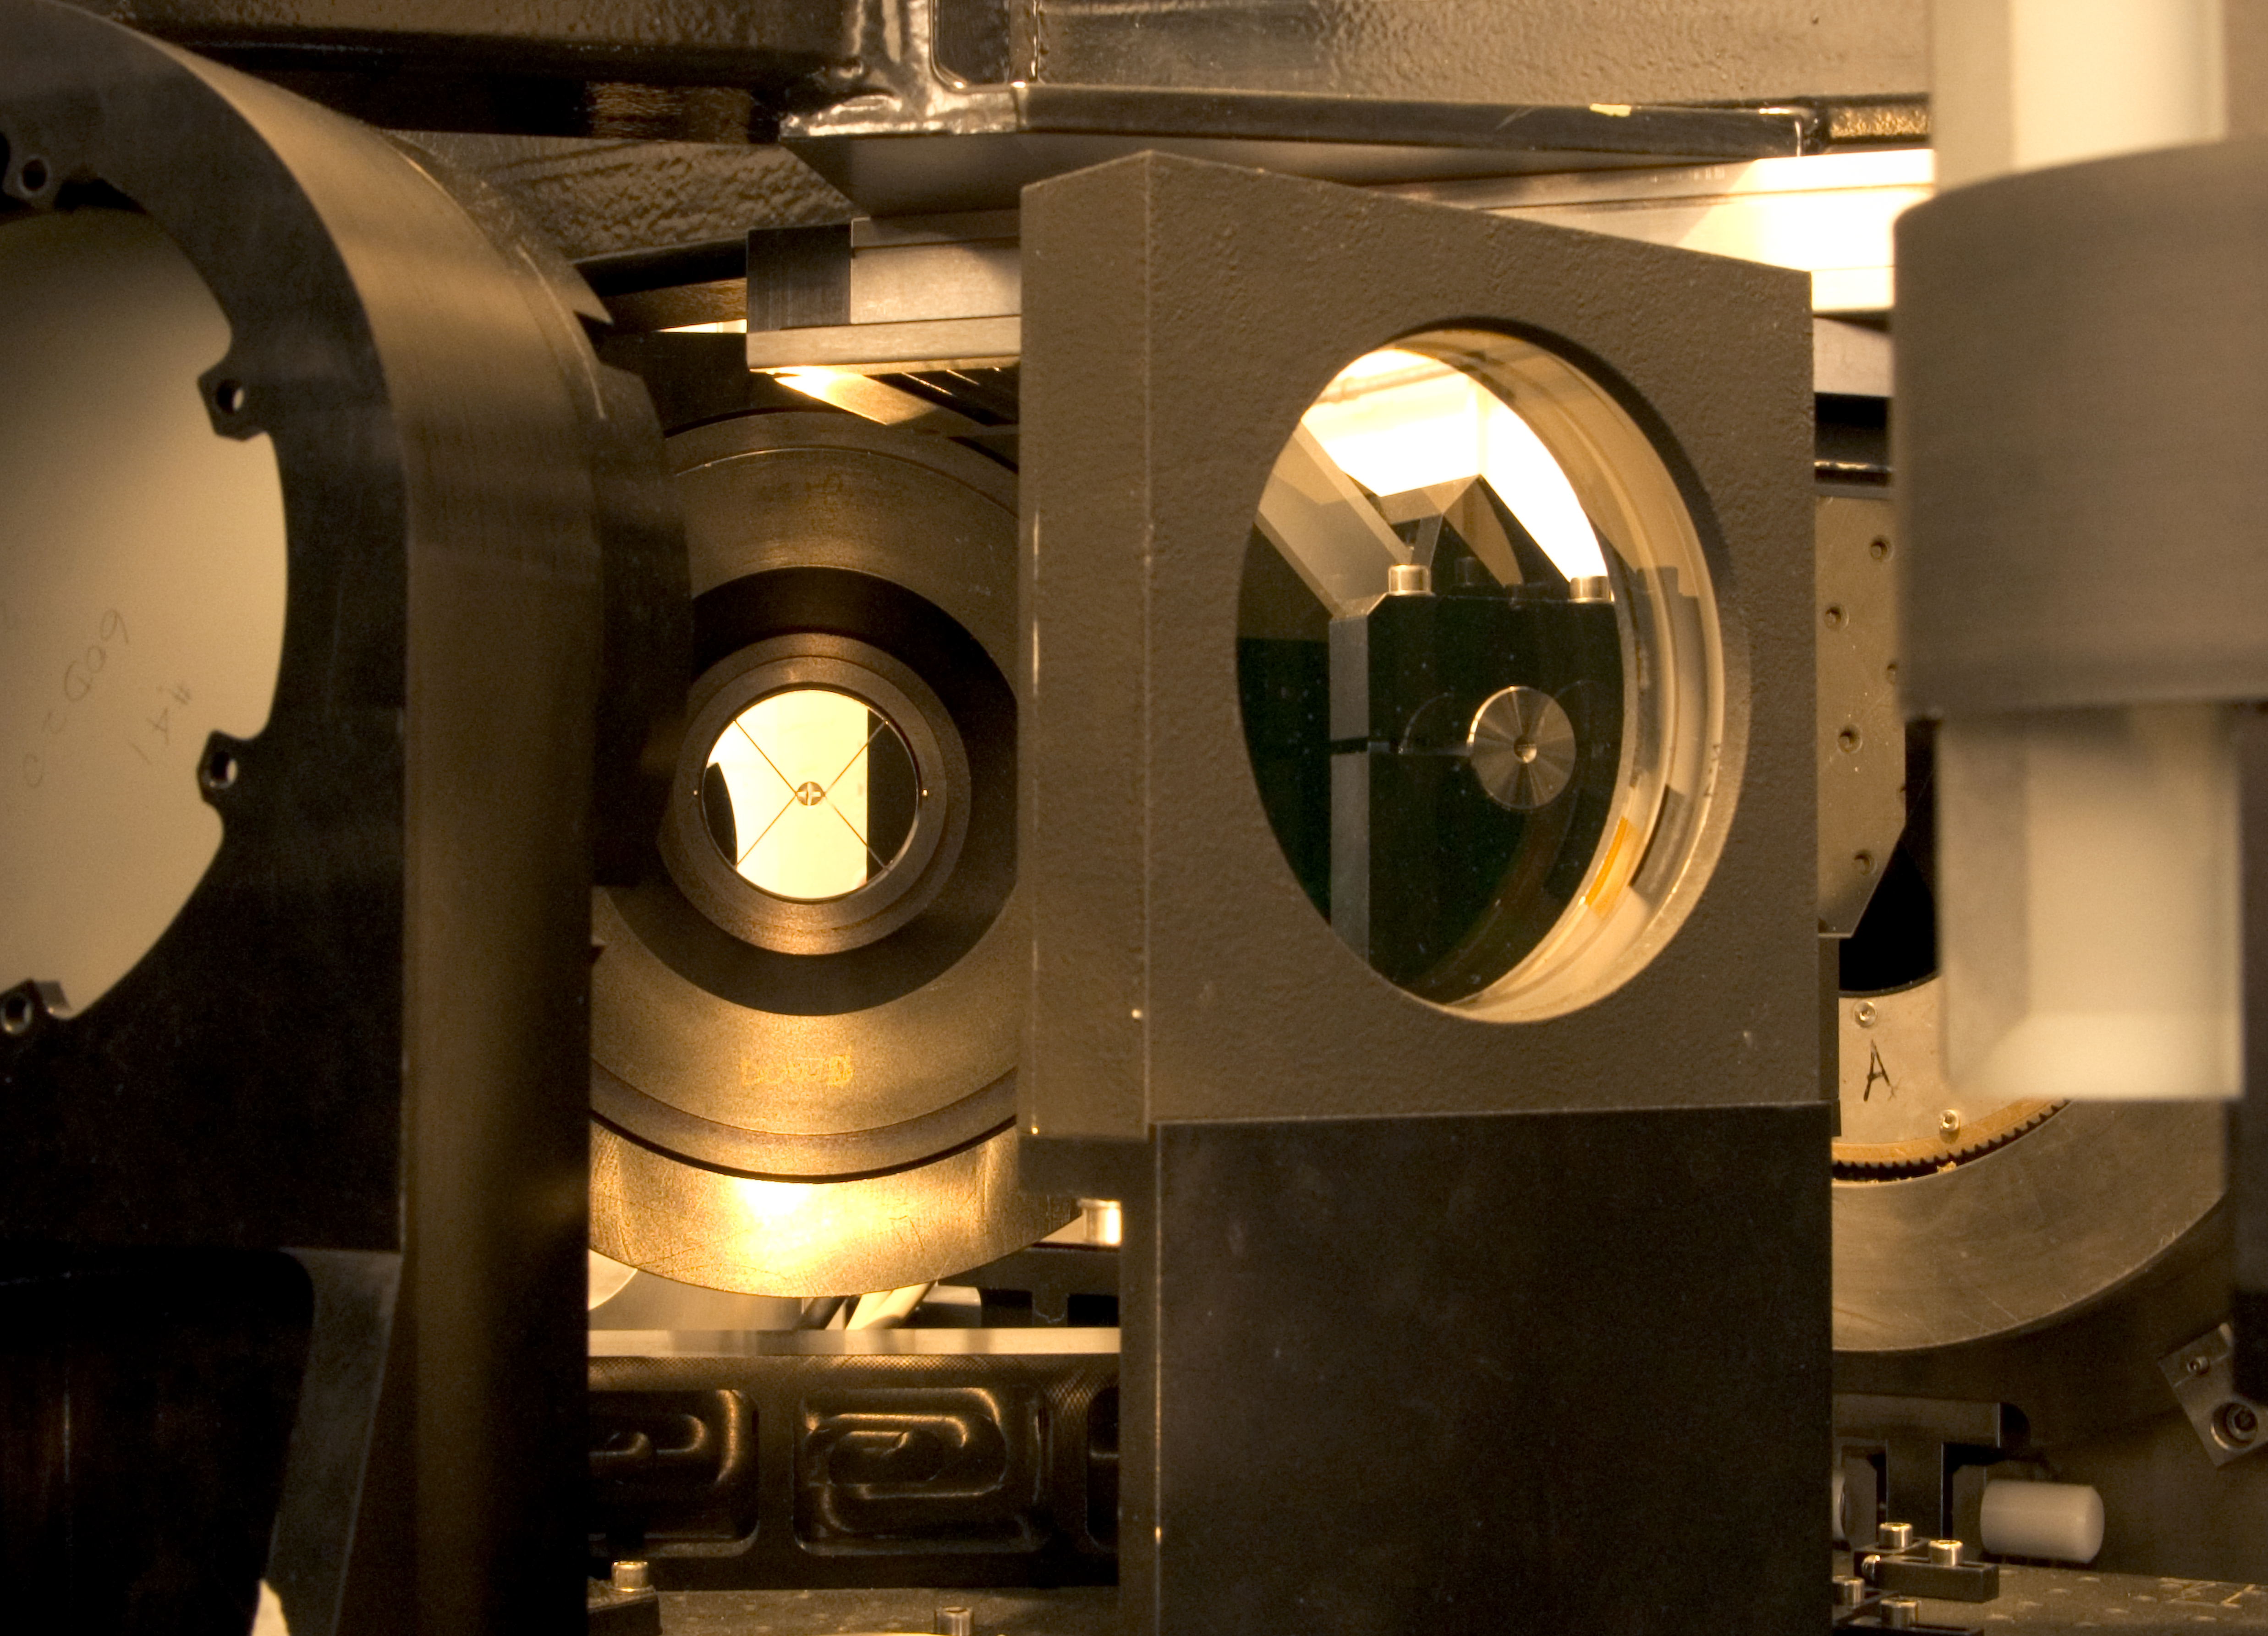

MAD deformable mirror

Deformable mirror of MAD (Multi-Conjugate Adaptive Optics Demonstrator). It is a prototype MCAO system which aims to demonstrate in the laboratory and on sky the feasibility of different MCAO reconstruction techniques in the framework of the ELT concept and the 2nd Generation VLT Instruments. This photograph was obtained in May 2005.

Credit: ESO